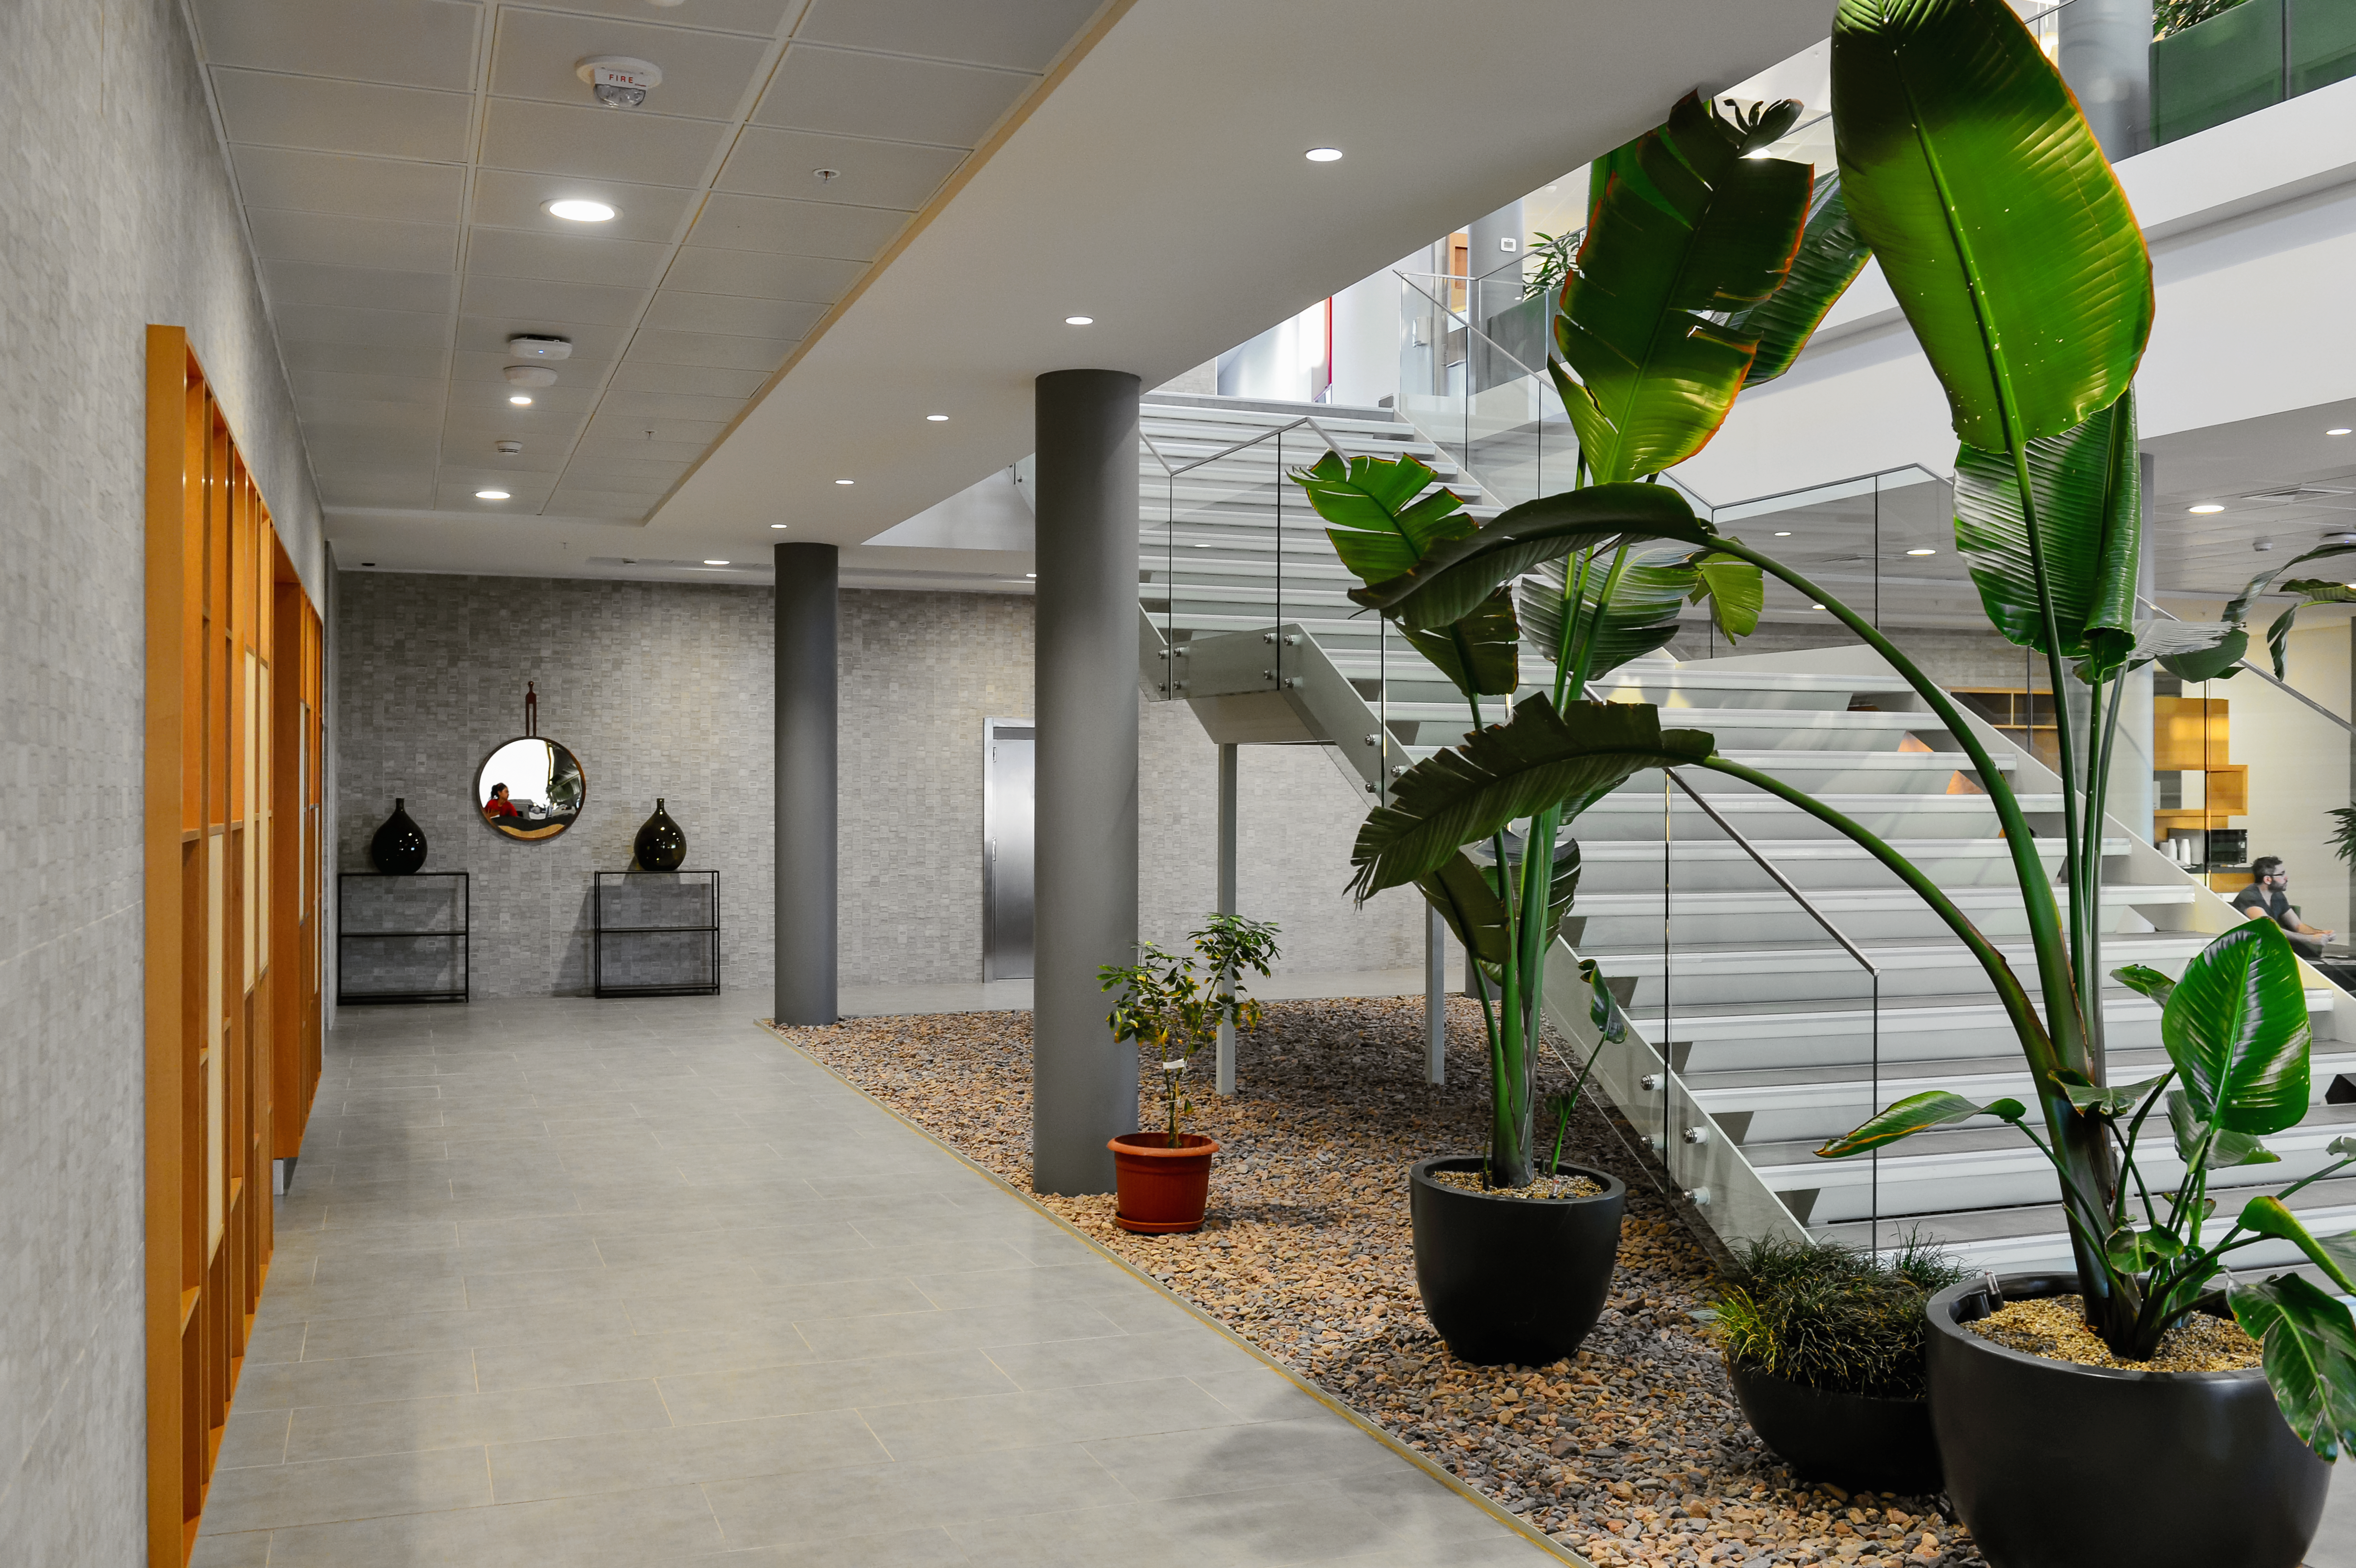

Inside the ALMA residencia

Inside the newly-completed ALMA residencia, which serves as accommodation for staff and astronomers visiting to study the Universe with the Atacama Large Millimeter/Submillimeter Array (ALMA). The residencia is located at an altitude of 3000 meters, still about 2000 meters below ALMA itself, which sits on the breathtaking Chajnantor Plateau. The residencia offers many leisure facilities, including a library, lounge and spa with a gym, swimming pool and sauna, providing a relaxing environment to balance the harsh desert surroundings for the residents, many of whom have irregular working hours and night shifts.

Credit: A. Caproni/ESO